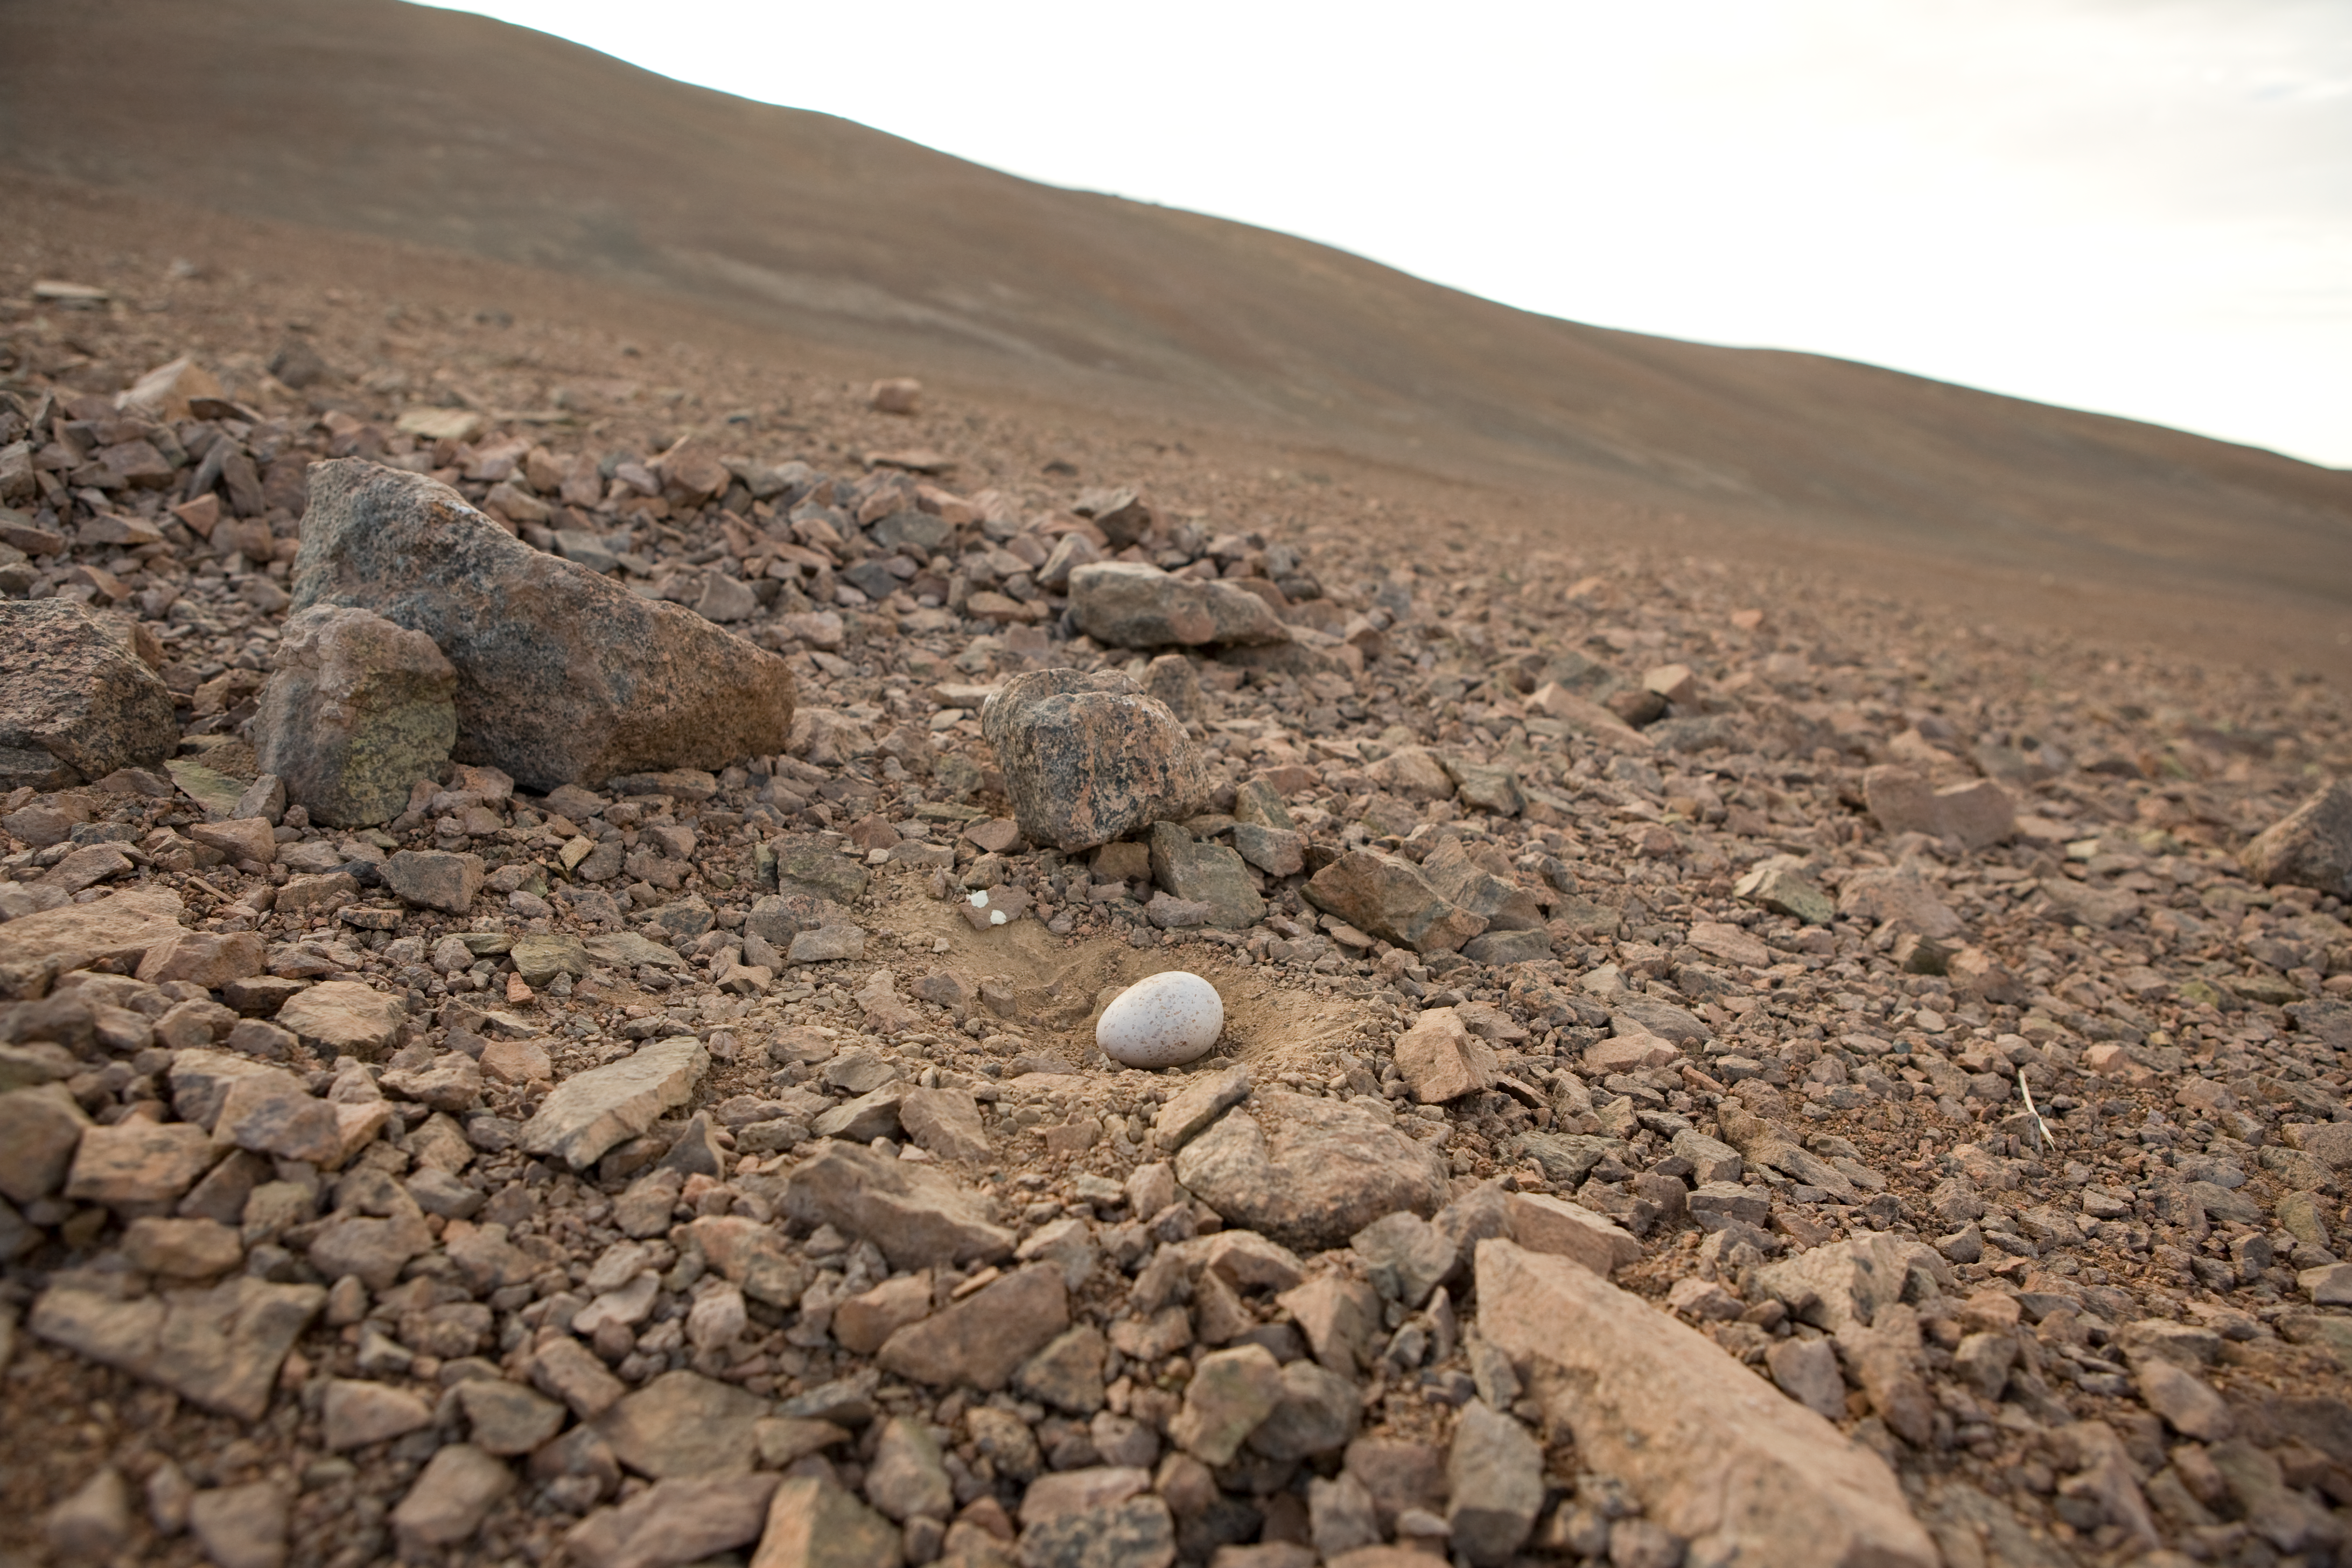

Seagull egg near Paranal

The Gray Gull (Larus modestus) nests in the Atacama Desert up to 100 km away from the coast. It lays one egg, and travels every day between nest and coast to feed.

Credit: ESO/H.H.Heyer